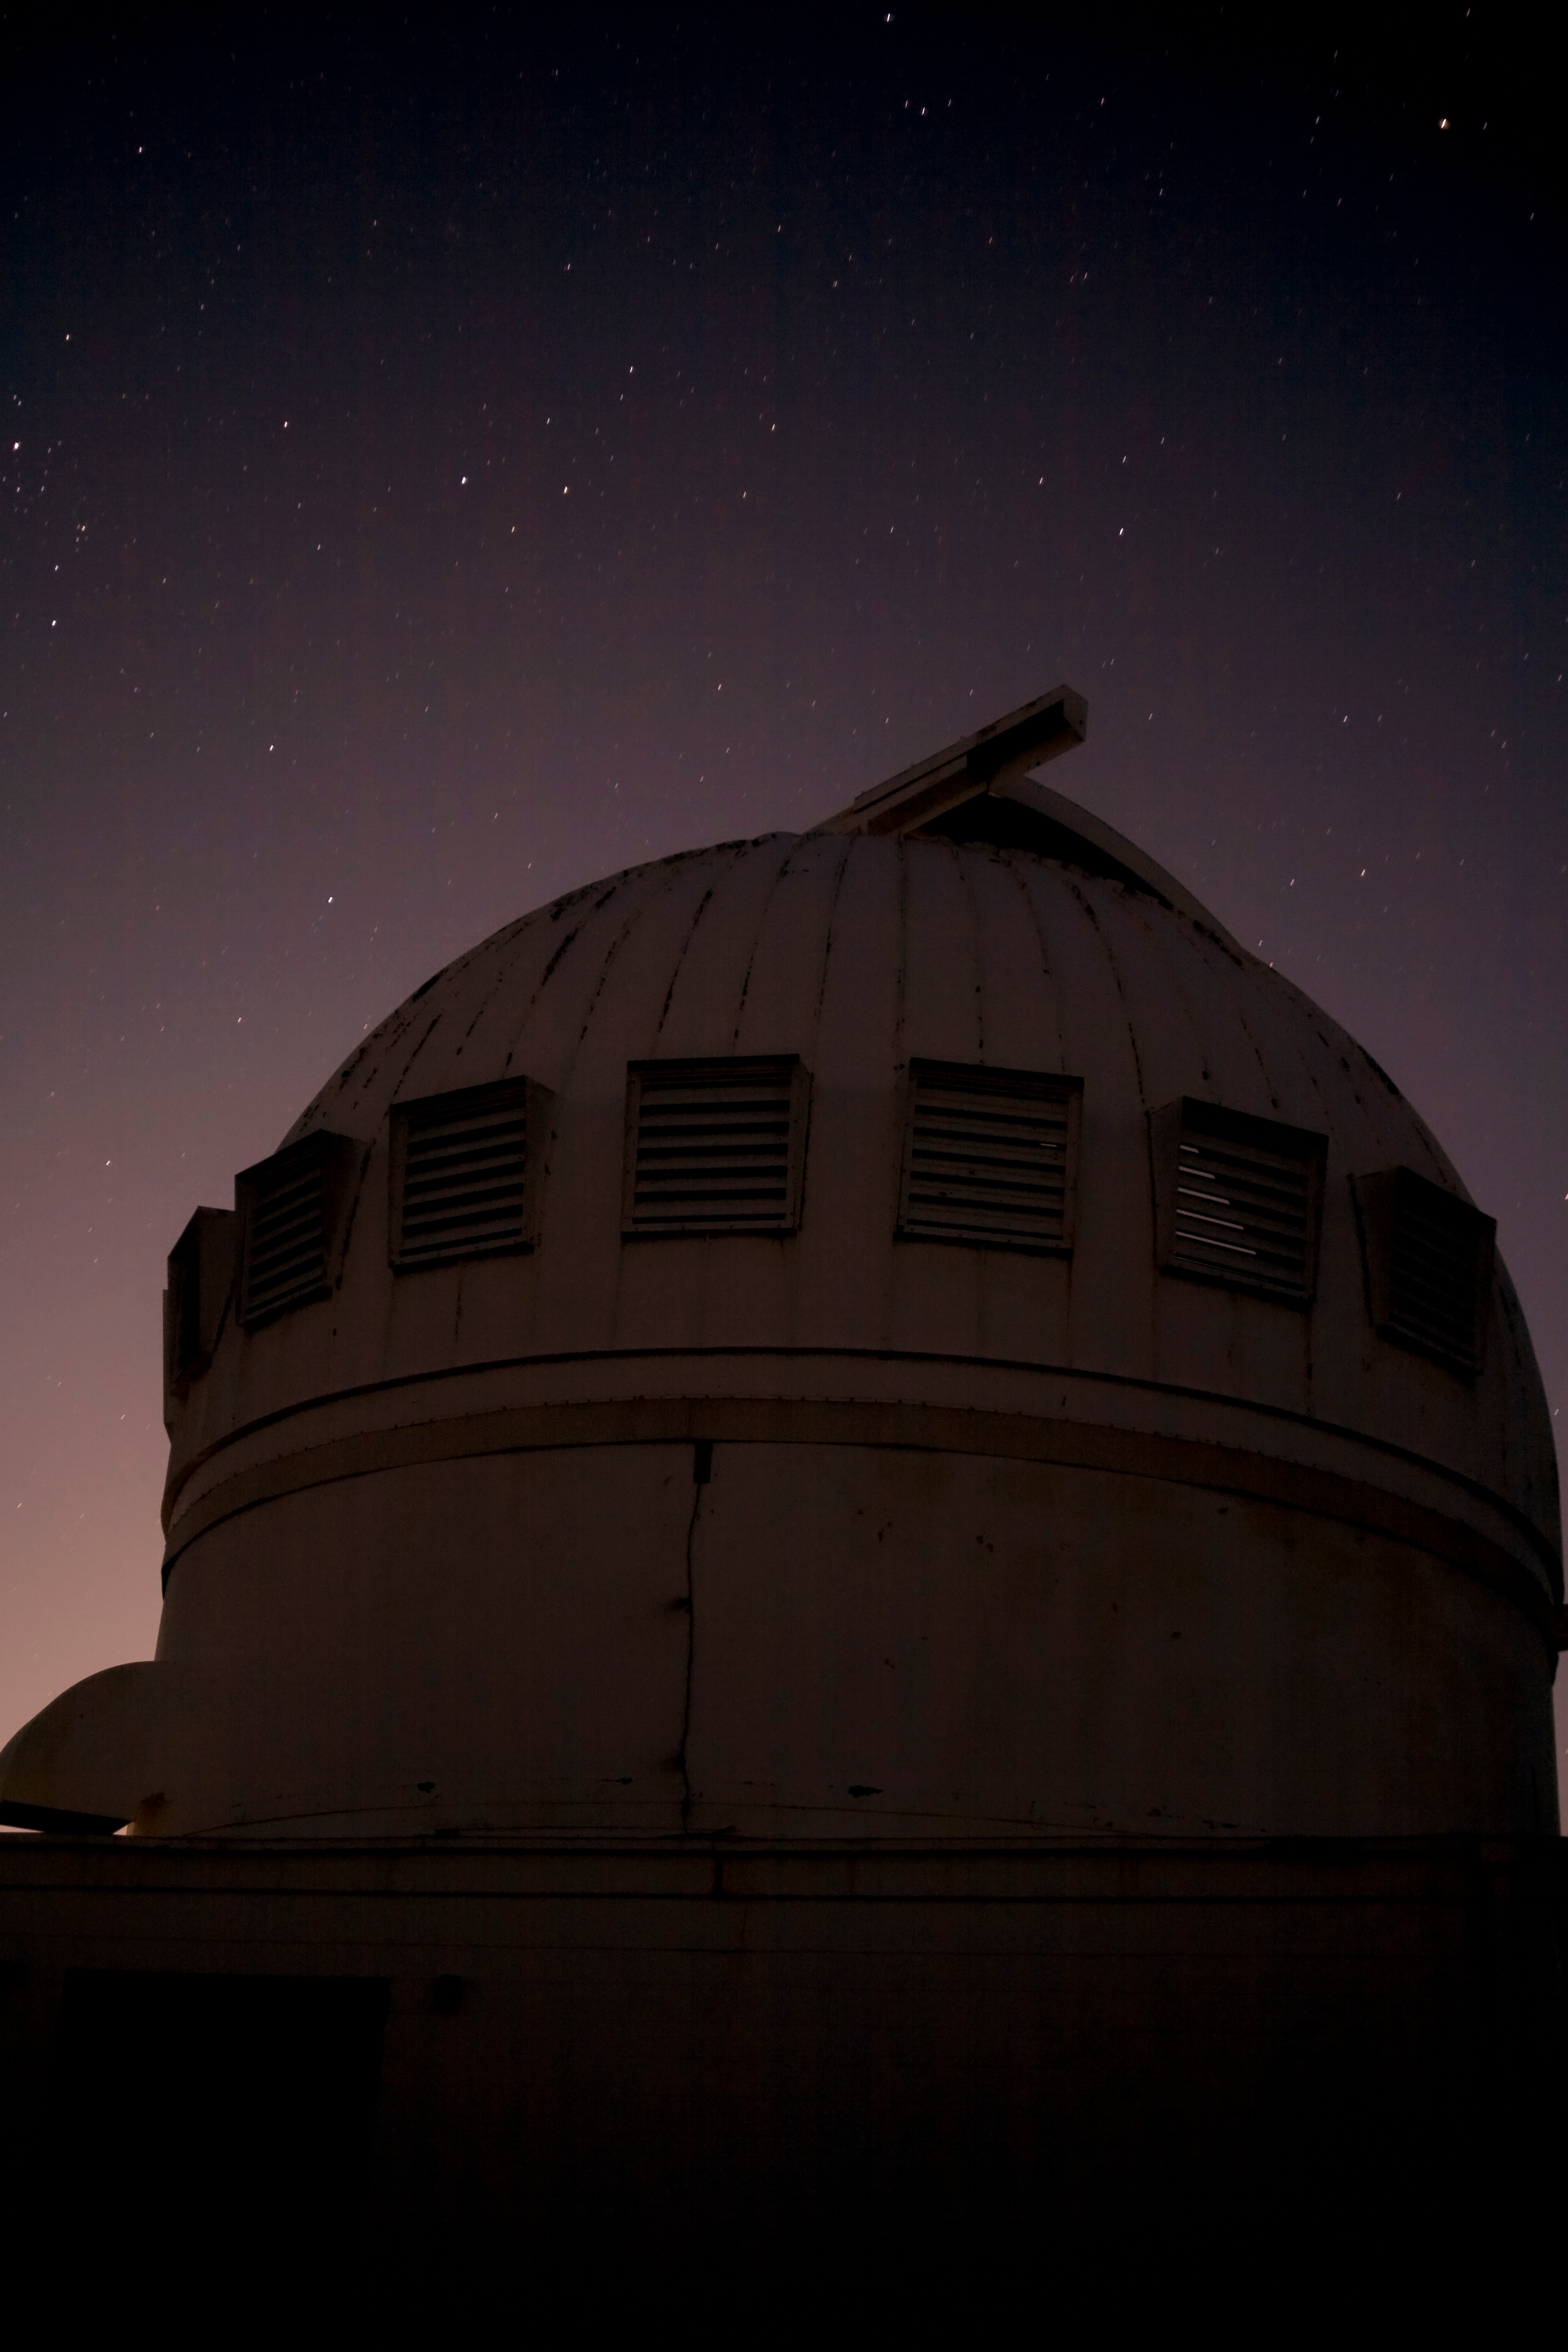

Night sky over the WIYN 0.9-meter Telescope on Kitt Peak National Observatory

Night sky over the WIYN 0.9-meter Telescope on Kitt Peak National Observatory, AZ.

Credit: KPNO/NOIRLab/NSF/AURA/P. Marenfeld